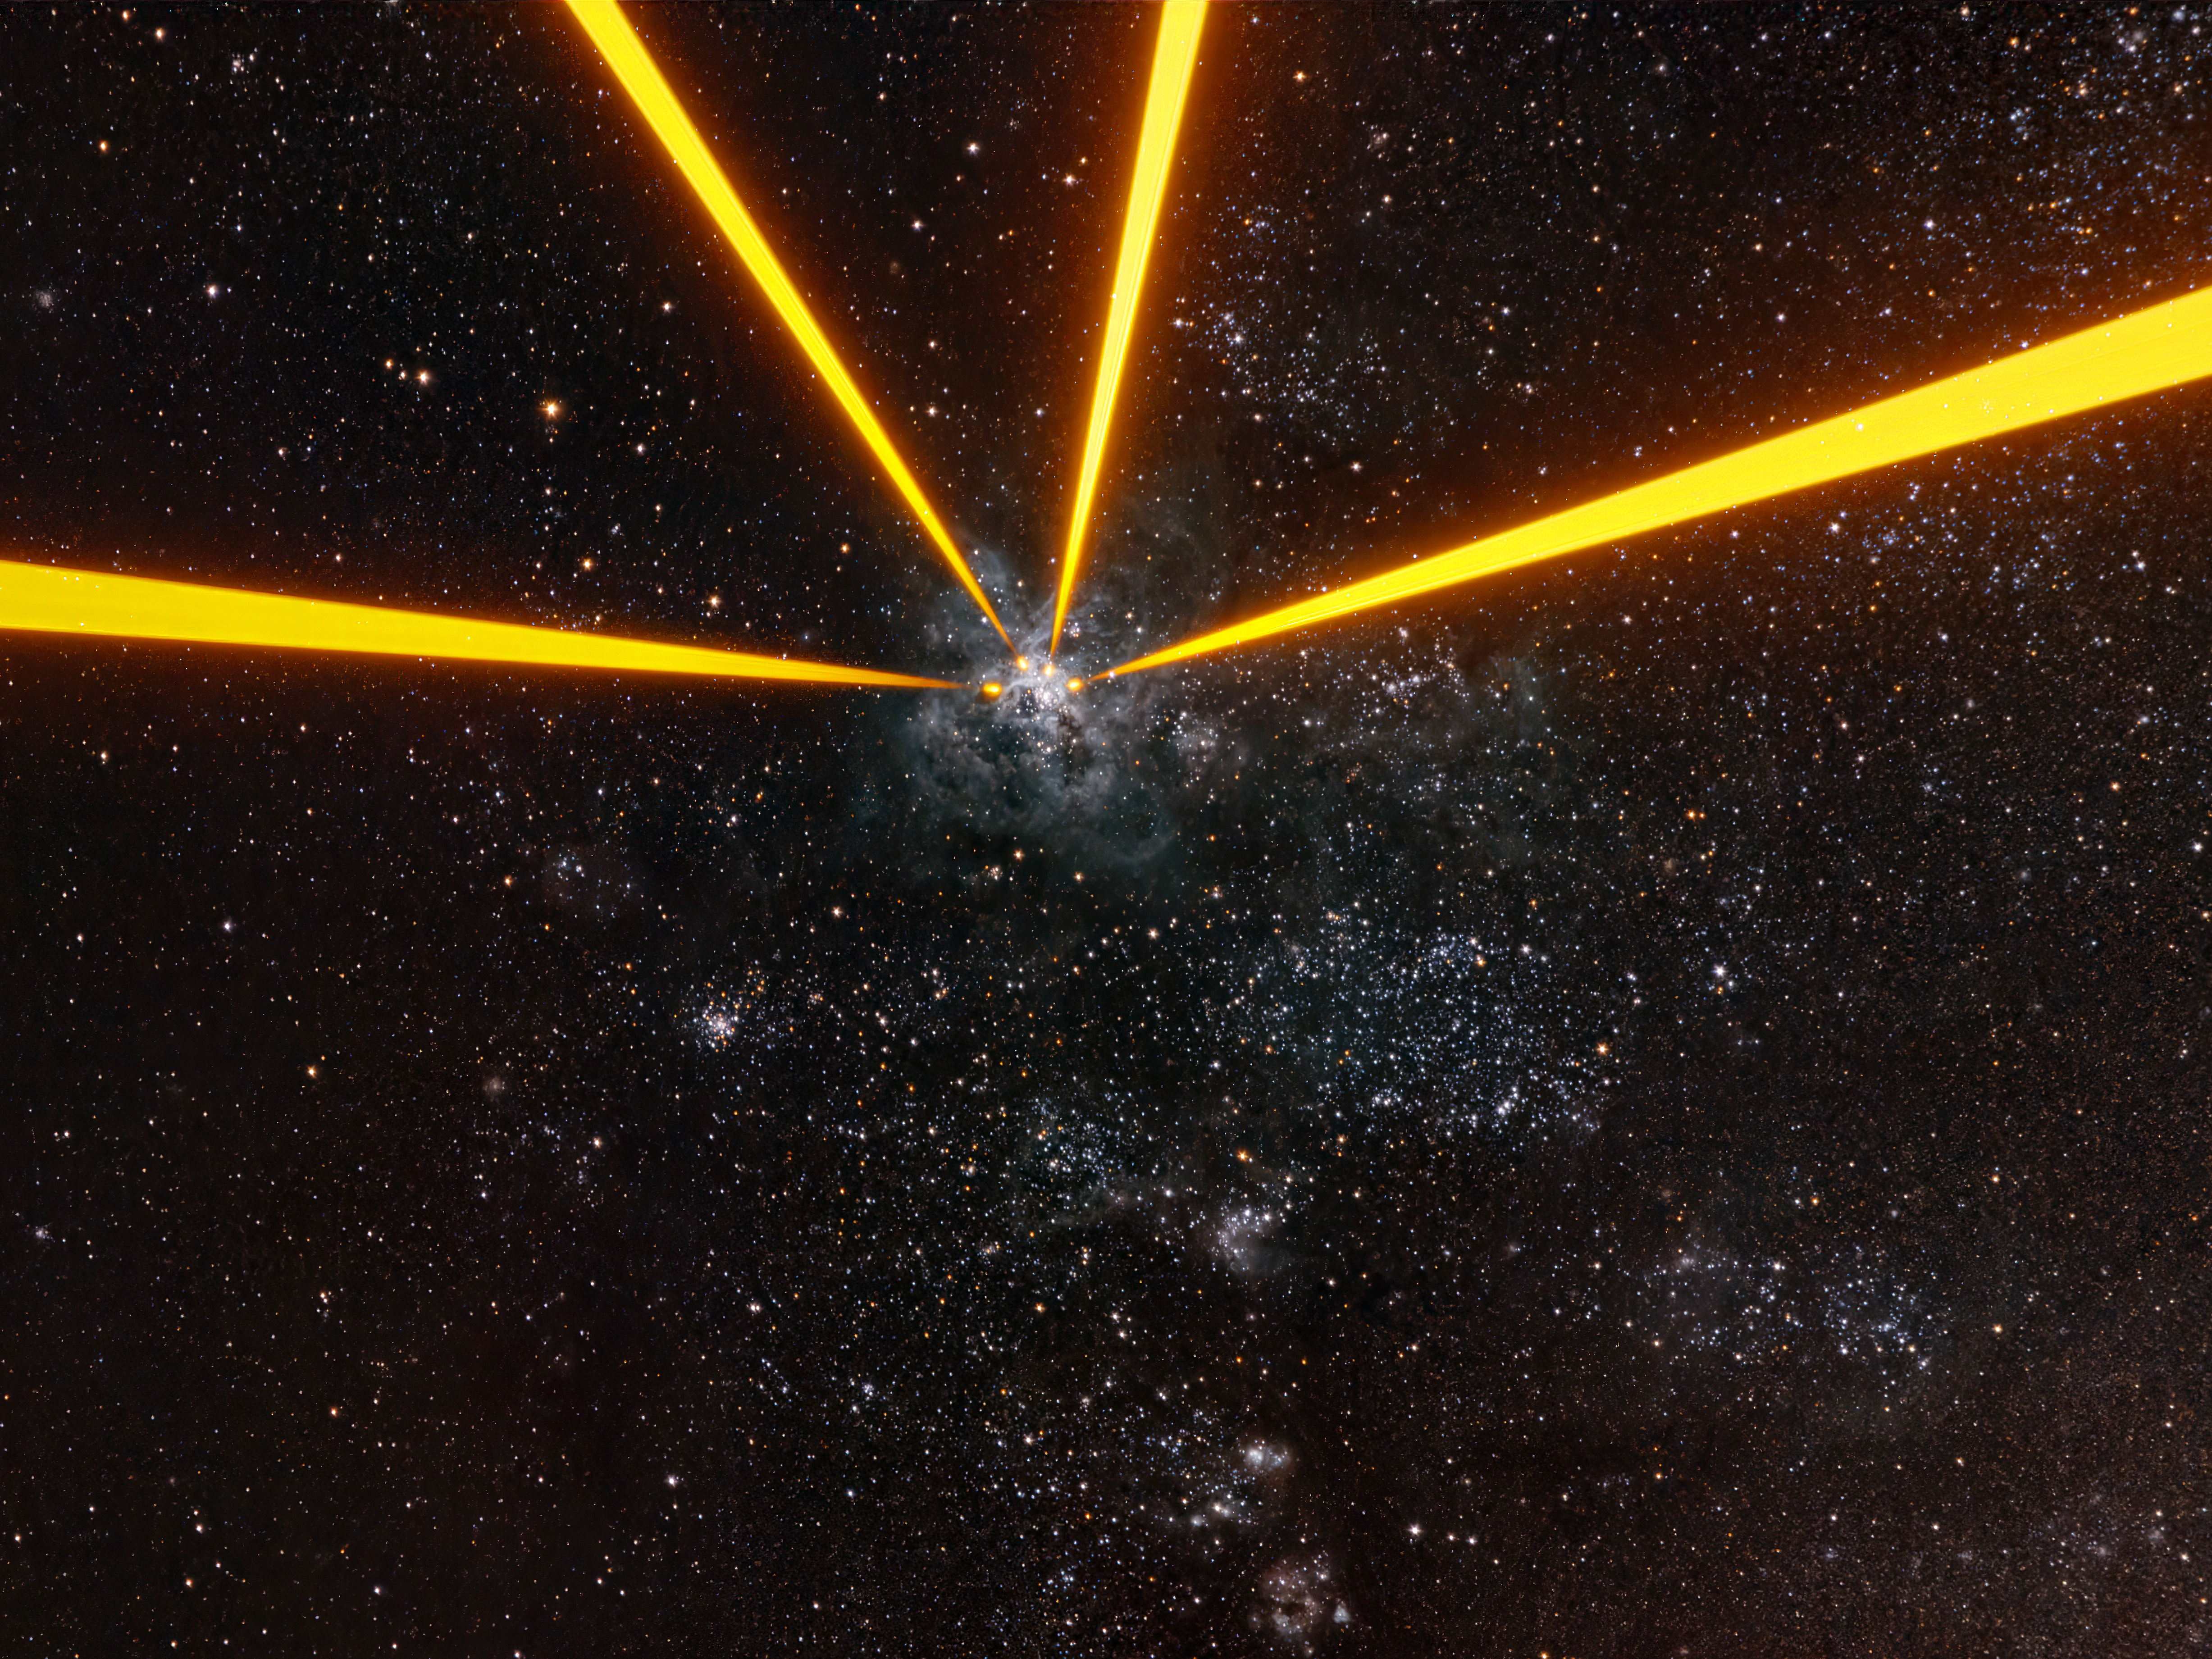

Aiming at a cosmic tarantula

It might look like we started a space war, but we didn't. This isn't a scene from Star Wars either. What we're looking at is the Tarantula Nebula. And those beams come from the lasers installed on the telescopes that comprise ESO's Very Large Telescope Interferometer.

The VLTI combines the light from several telescopes to create a “virtual” telescope with a mirror as large as the separation between them, allowing astronomers to discern very small details. For the telescopes to combine their light properly, we need to correct the distortions introduced by atmospheric turbulence.

In November 2025, as part of an extensive upgrade called GRAVITY+, new lasers were installed on the 8-m telescopes that comprise the VLTI. Each laser in this image comes from a different telescope, all pointing at the same target. The lasers excite sodium atoms high up in Earth’s atmosphere, creating artificial stars that can be seen here at the end of the laser beams. These stars are then used to measure atmospheric turbulence in real time.

The Tarantula Nebula was one of the first targets of this new system. This Picture of the Week is not itself a VLTI image of the target, but a photograph taken outside of the telescopes by astronomer Anthony Berdeu, who took part in the GRAVITY+ testing activities. This image beautifully bridges near and far-away objects: the lasers launched by the four telescopes, the artificial stars they create 90 km above the ground, and the Tarantula Nebula, nestled in the Large Magellanic Cloud, a dwarf galaxy orbiting the Milky Way some 160 000 light-years away.

Credit: A. Berdeu/ESO